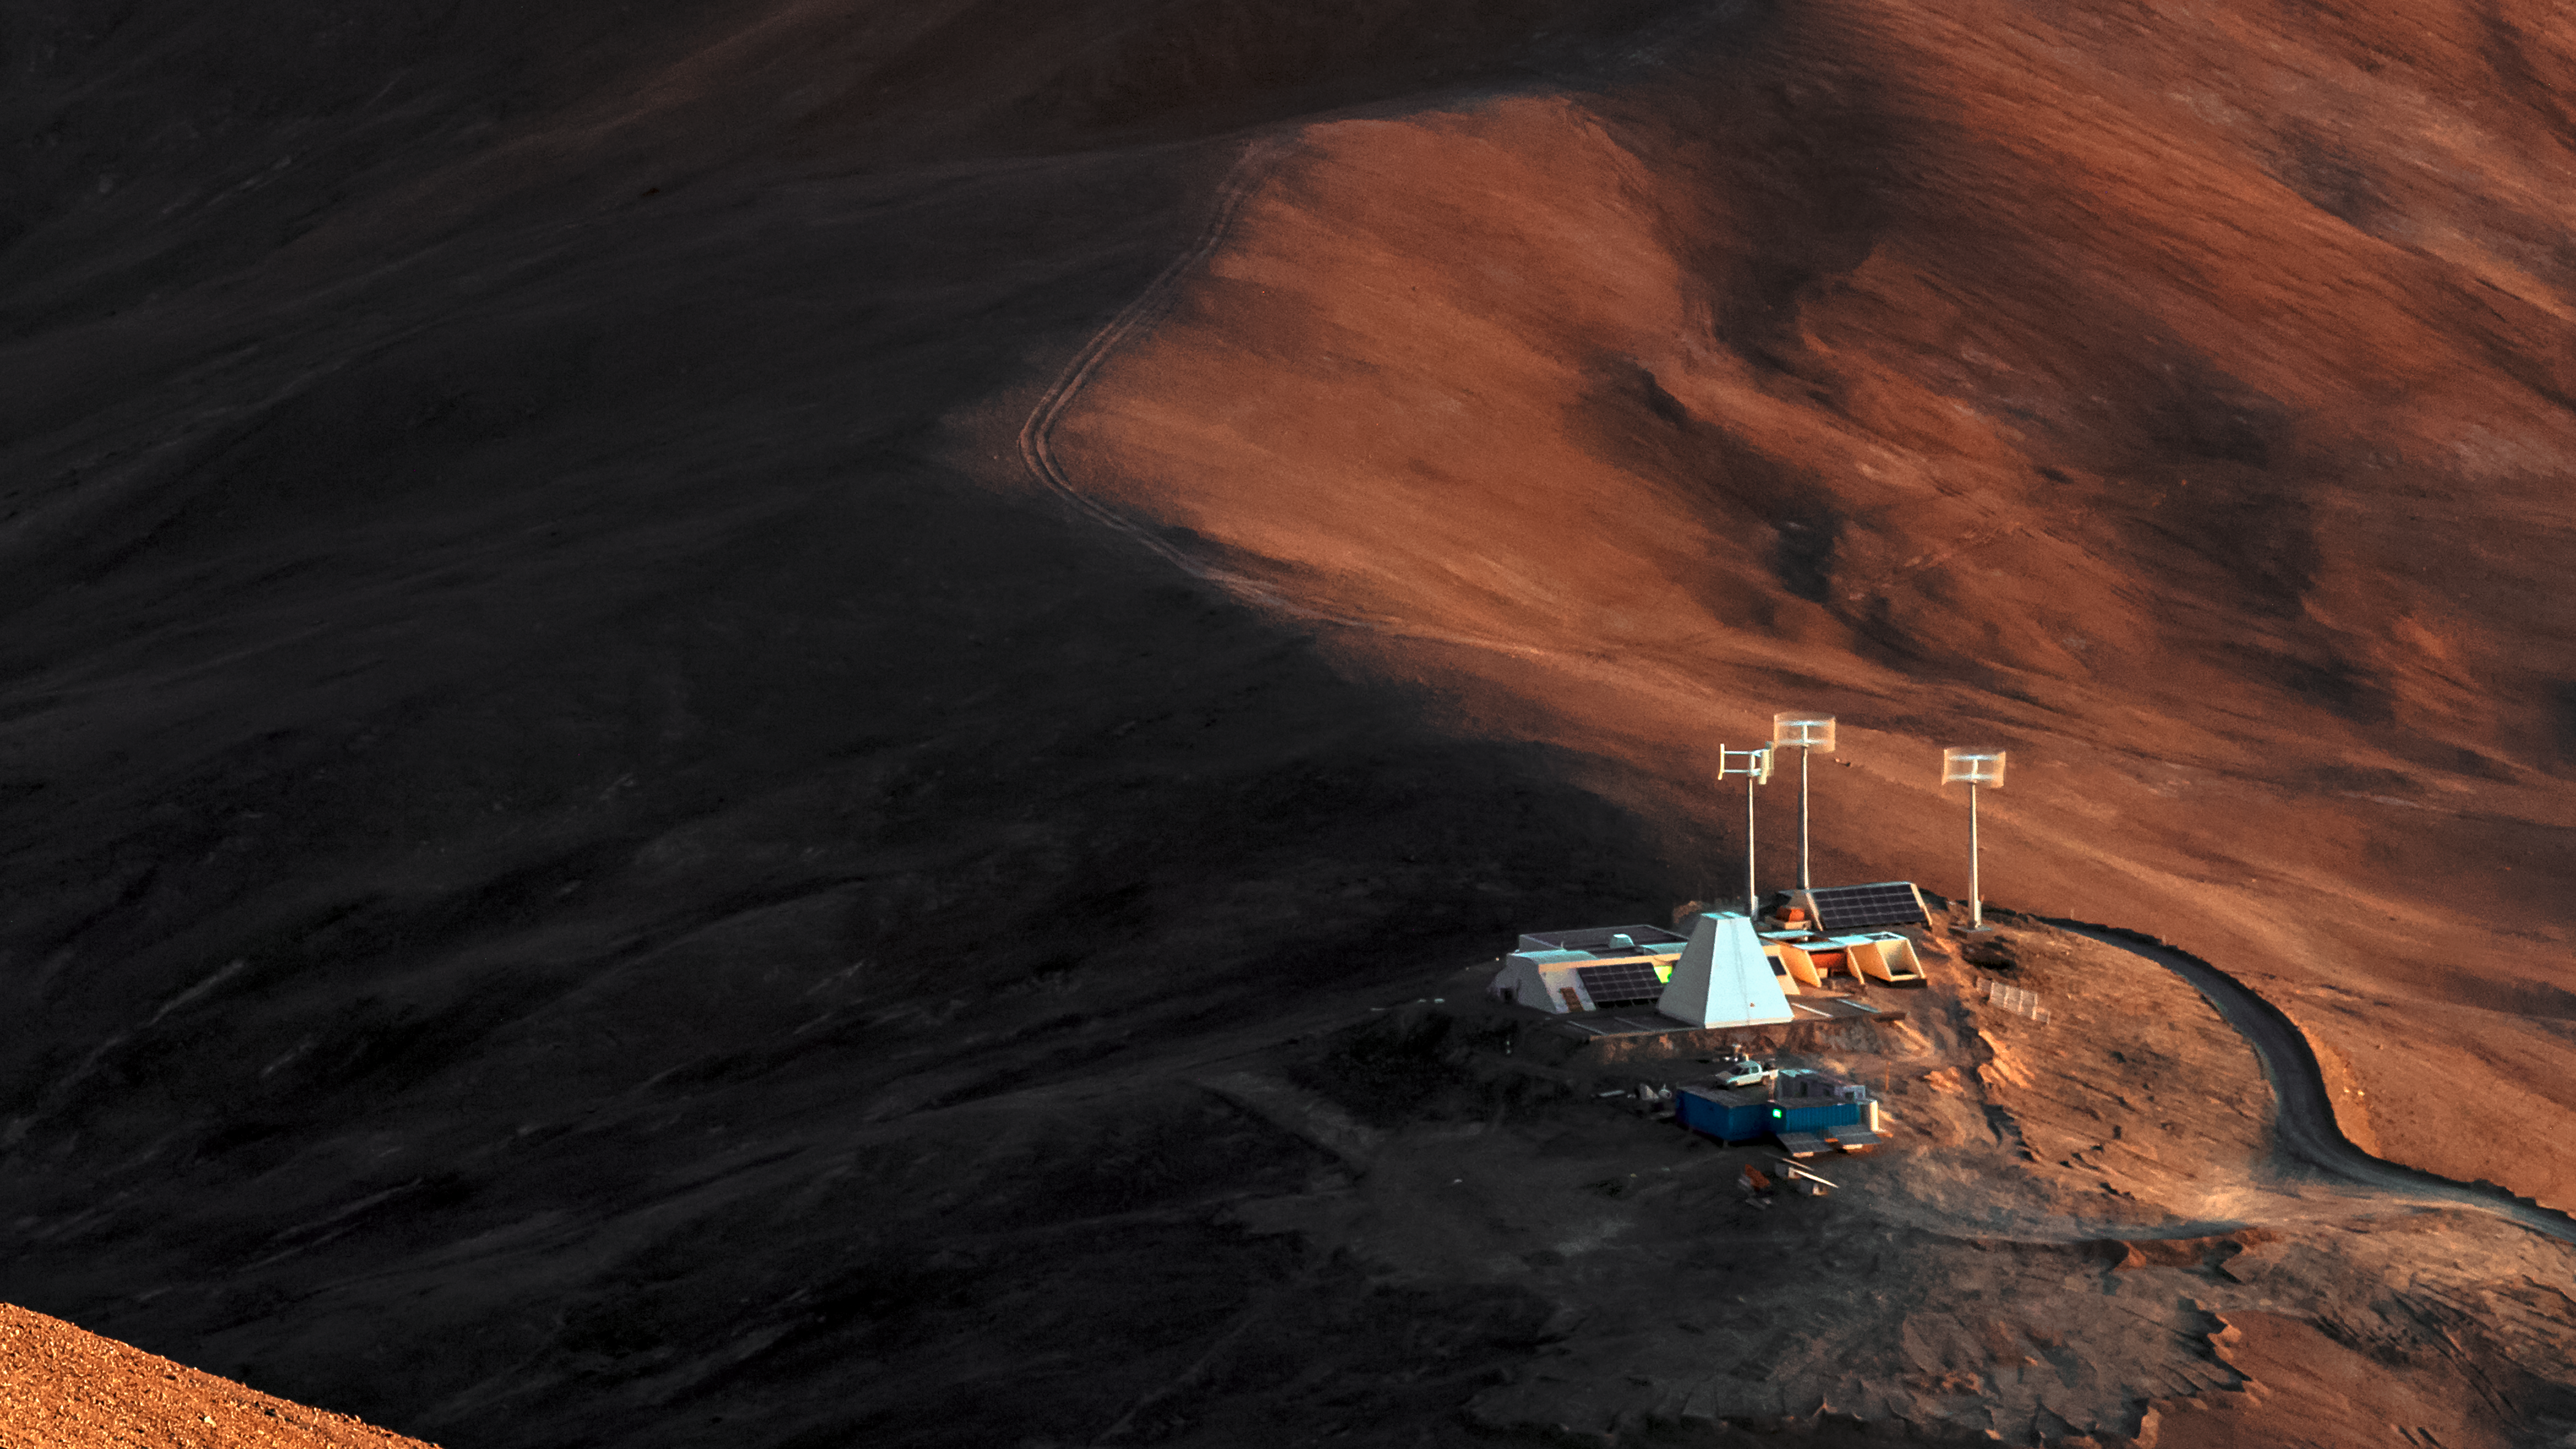

Bochum Observatory at Armazones

A small outcrop on a rust-tinted mound, the Bochum Observatory sits at the foot of Cerro Armazones — the future home of the Extremely Large Telescope (ELT). The pyramid enclosure protects the 1.5-metre Hexapod-Telescope — one of a handful of telescopes situated here — from the harsh desert environment.

Credit: ESO/B. Tafreshi (twanight.org)